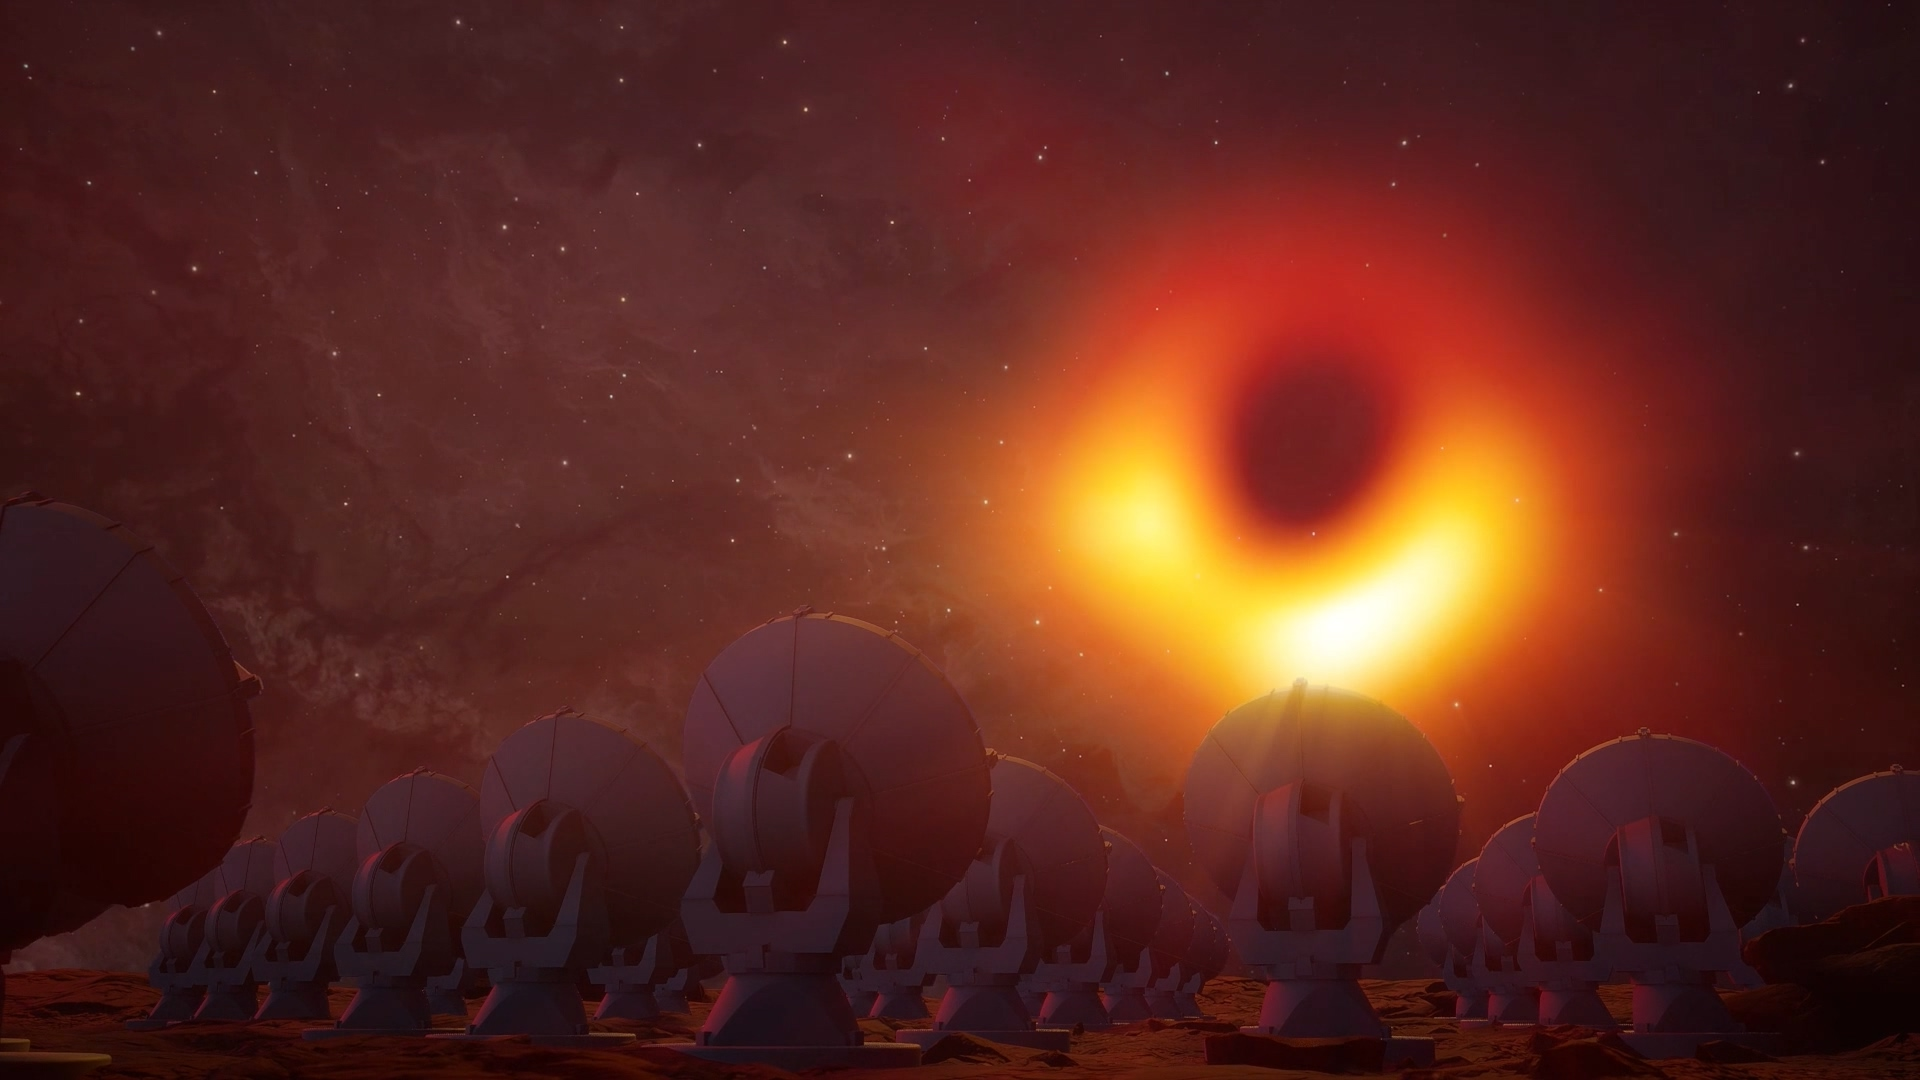

Artists rendition with supermassive black hole M87

Lavc58.119.100

Credit: Keyi “Onyx” Li, National Science Foundation; NSF and Event Horizon Telescope collaboration et al.